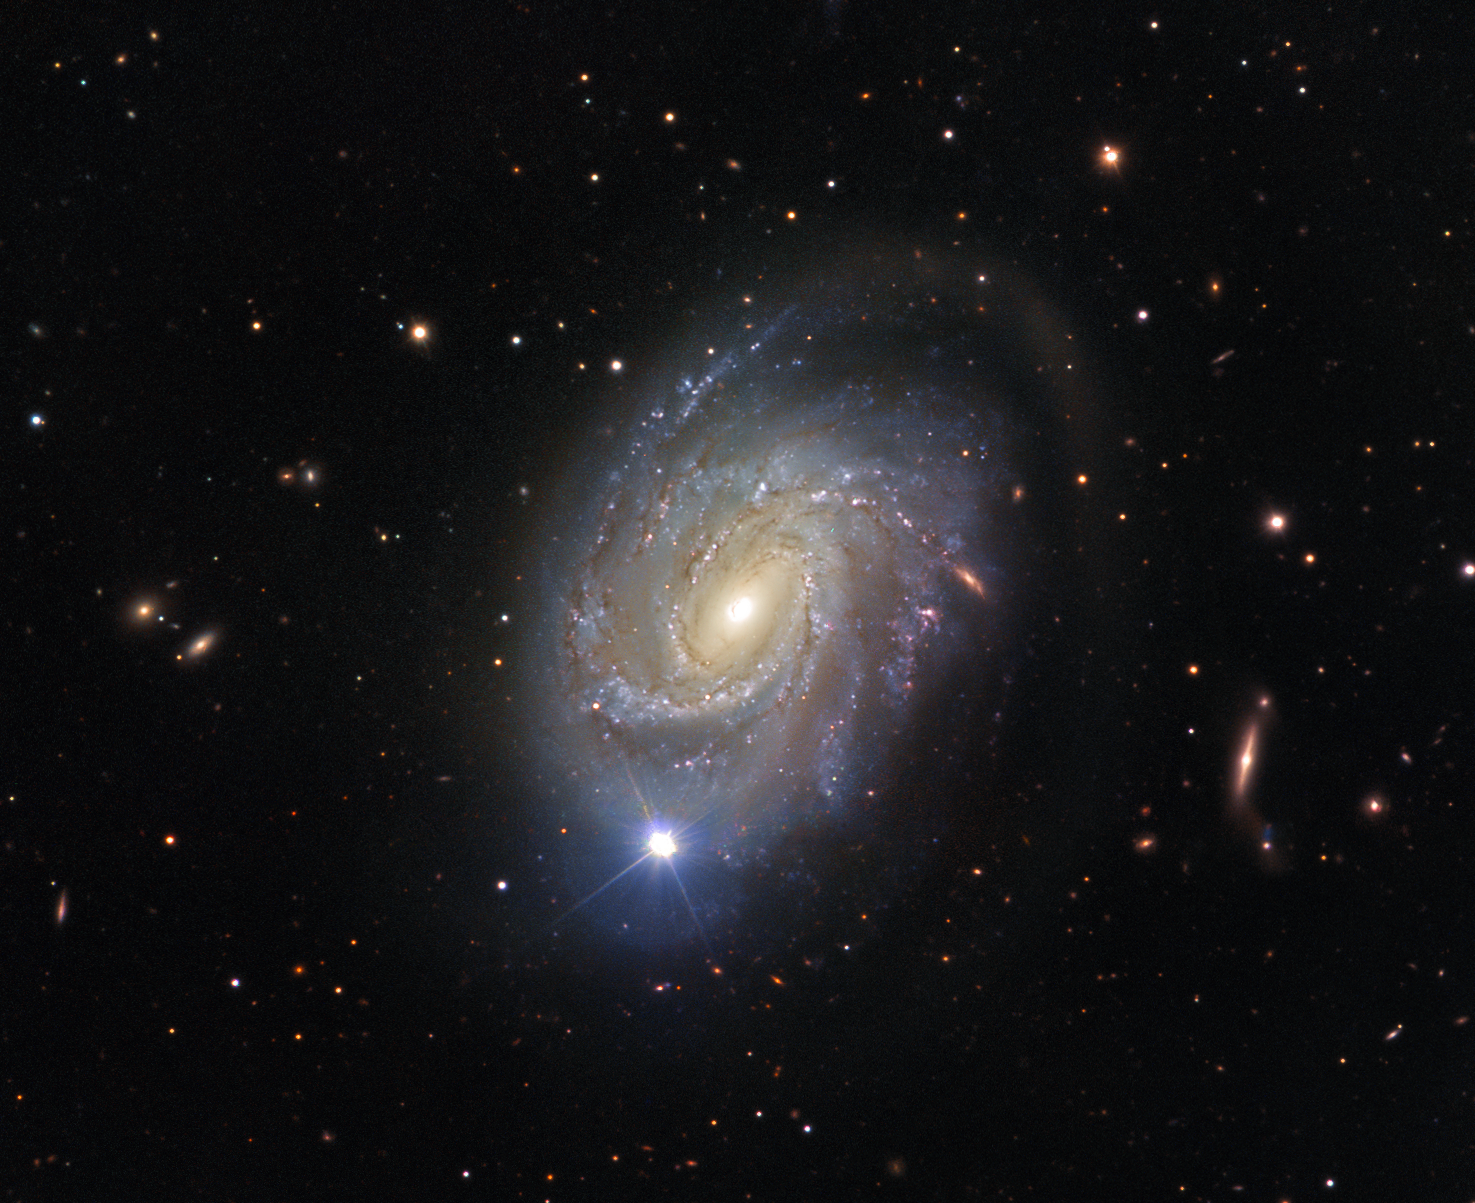

When stars explode

Over 75 million light-years away in the constellation of Virgo (The Virgin) lies NGC 4981 — a spiral galaxy with a rather explosive past.

NGC 4981 was discovered on 17 April 1784 by William Herschel, and subsequently documented in John Dreyer’s New General Catalogue. Over a century later, on 23 April 1968, the galaxy once again made it into the records when a Type la supernova — a stellar explosion in a binary star system — occurred within its confines: SN 1968I. SN 1968I, however, was not to be the galaxy’s only supernova. Decades later, the core collapse of a massive star led to supernova SN 2007c.

This spectacular shot of NGC 4981 — not showing any of the supernovae explosions; the bright star visible in the image is a foreground star — was captured by FORS, the visible and near-UV FOcal Reducer and low dispersion Spectrograph for ESO’s Very Large Telescope (VLT). FORS is the Swiss Army knife of ESO’s instruments — it is able to study many different astronomical objects in many different ways, and is responsible for some of the most iconic photos ever captured with the VLT (see eso9948f and eso0202a).

The data to create this image was selected from the ESO archive by Josh Barrington as part of the Hidden Treasures competition.

Credit: ESO Acknowledgement: Flickr user Josh Barrington